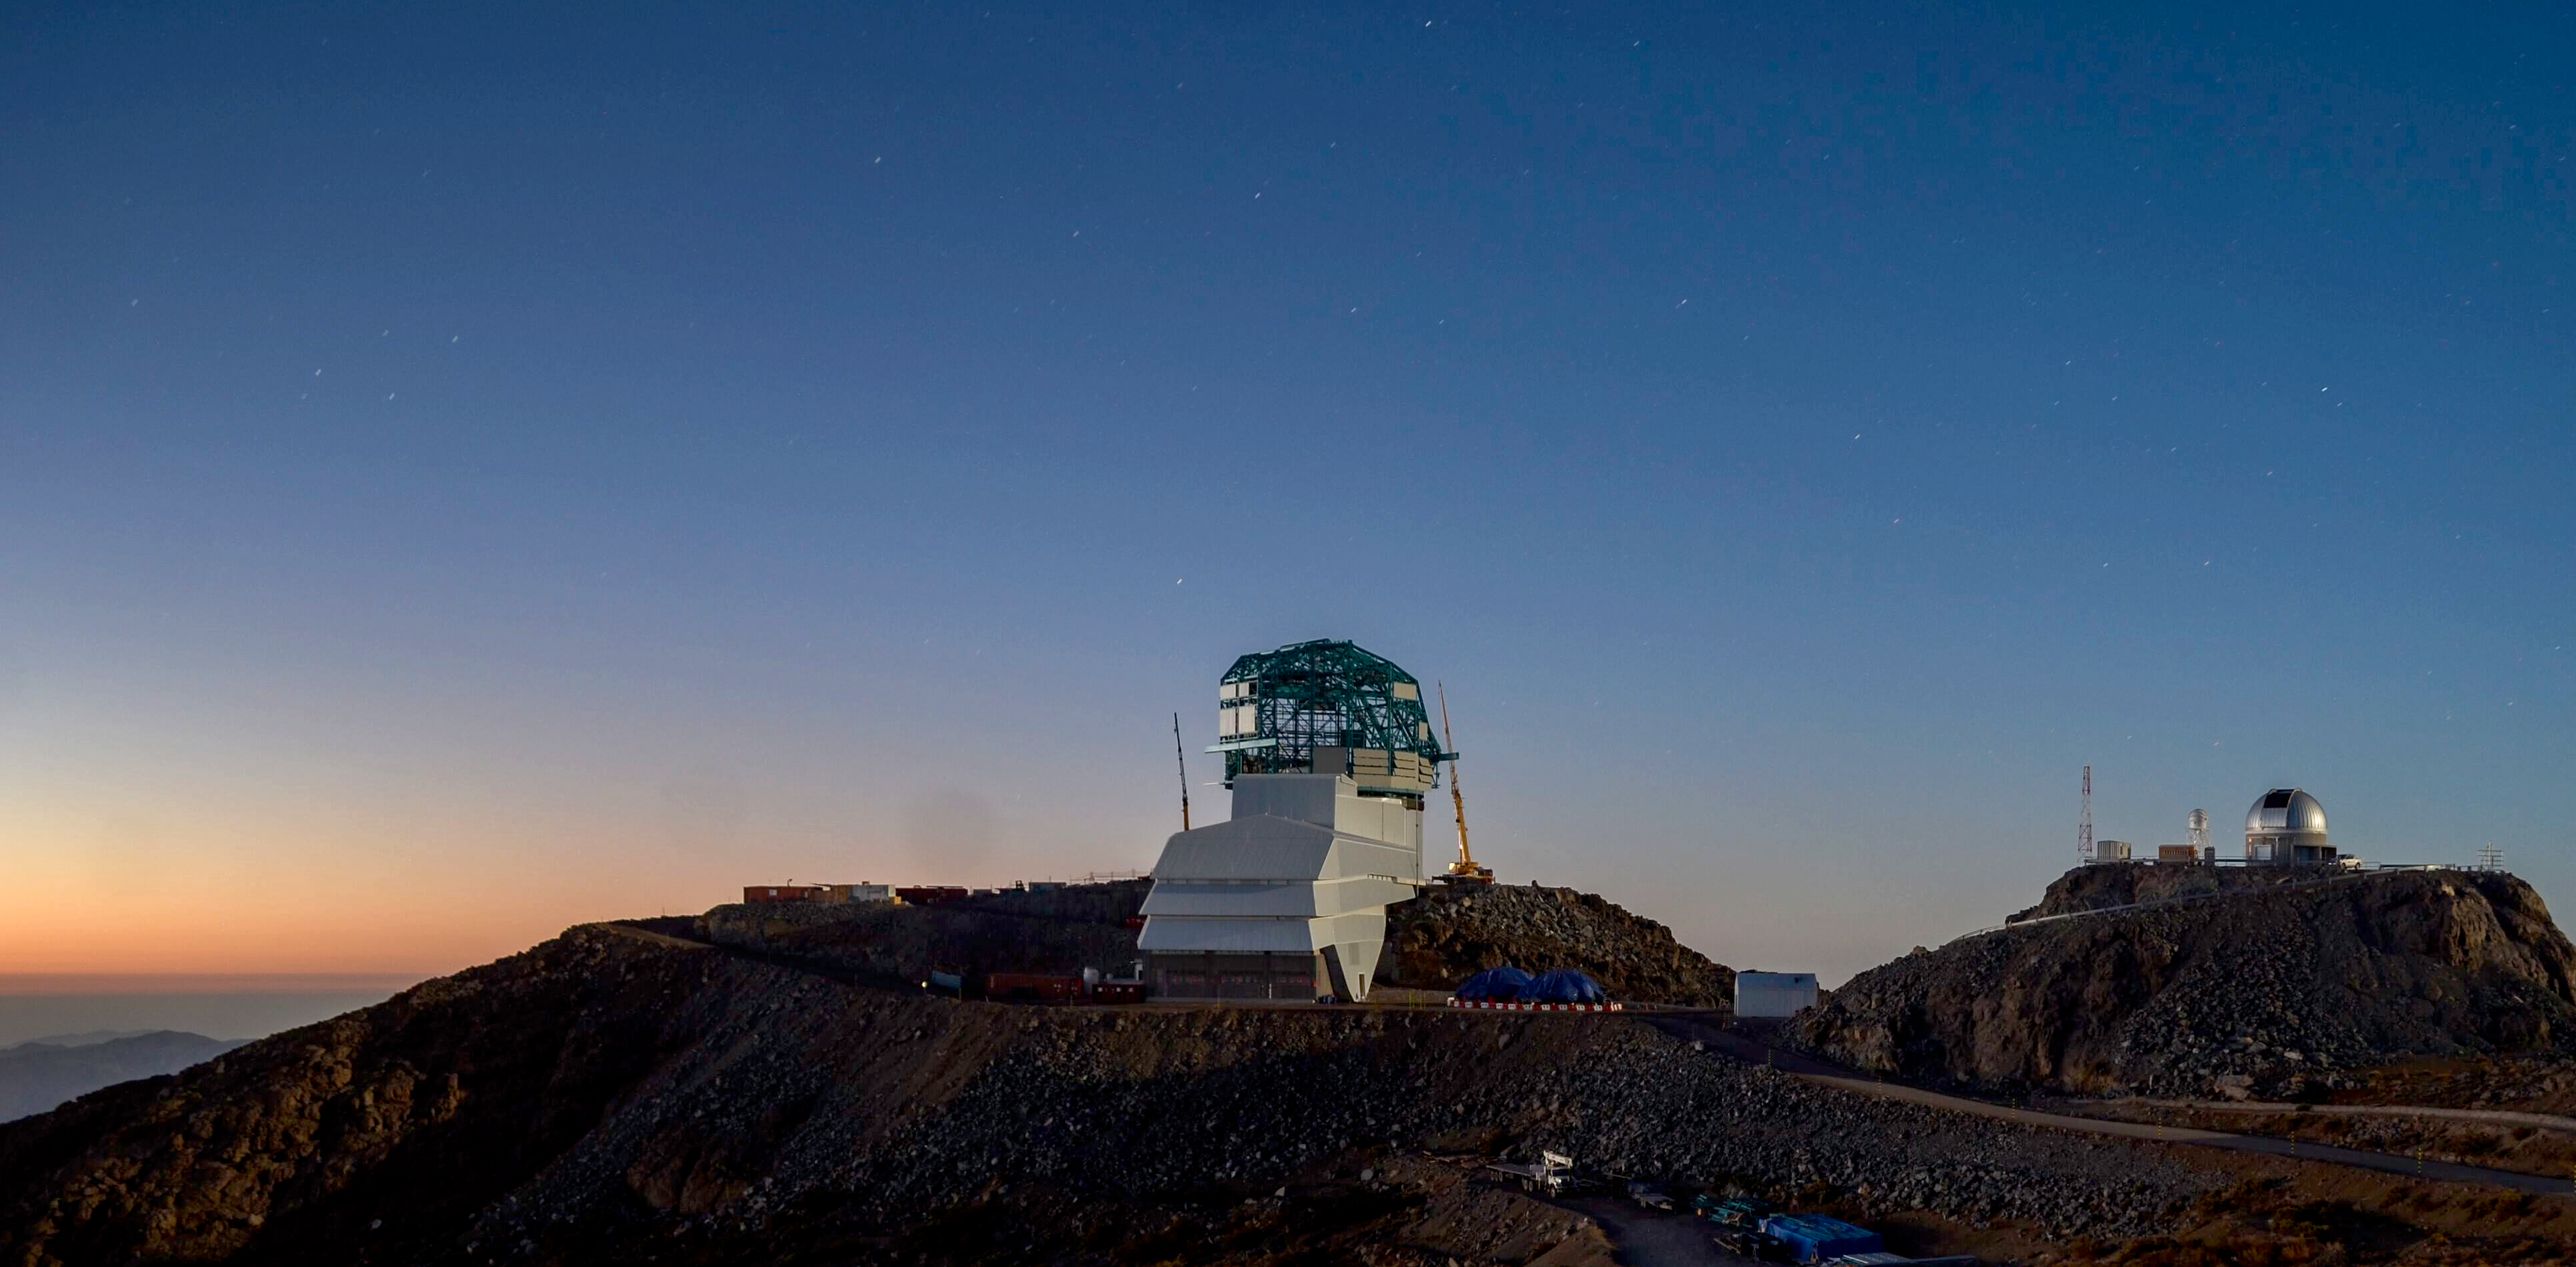

LSST After Sunset

LSST after sunset in December 2019.

Credit: Rubin Observatory/NSF/AURA